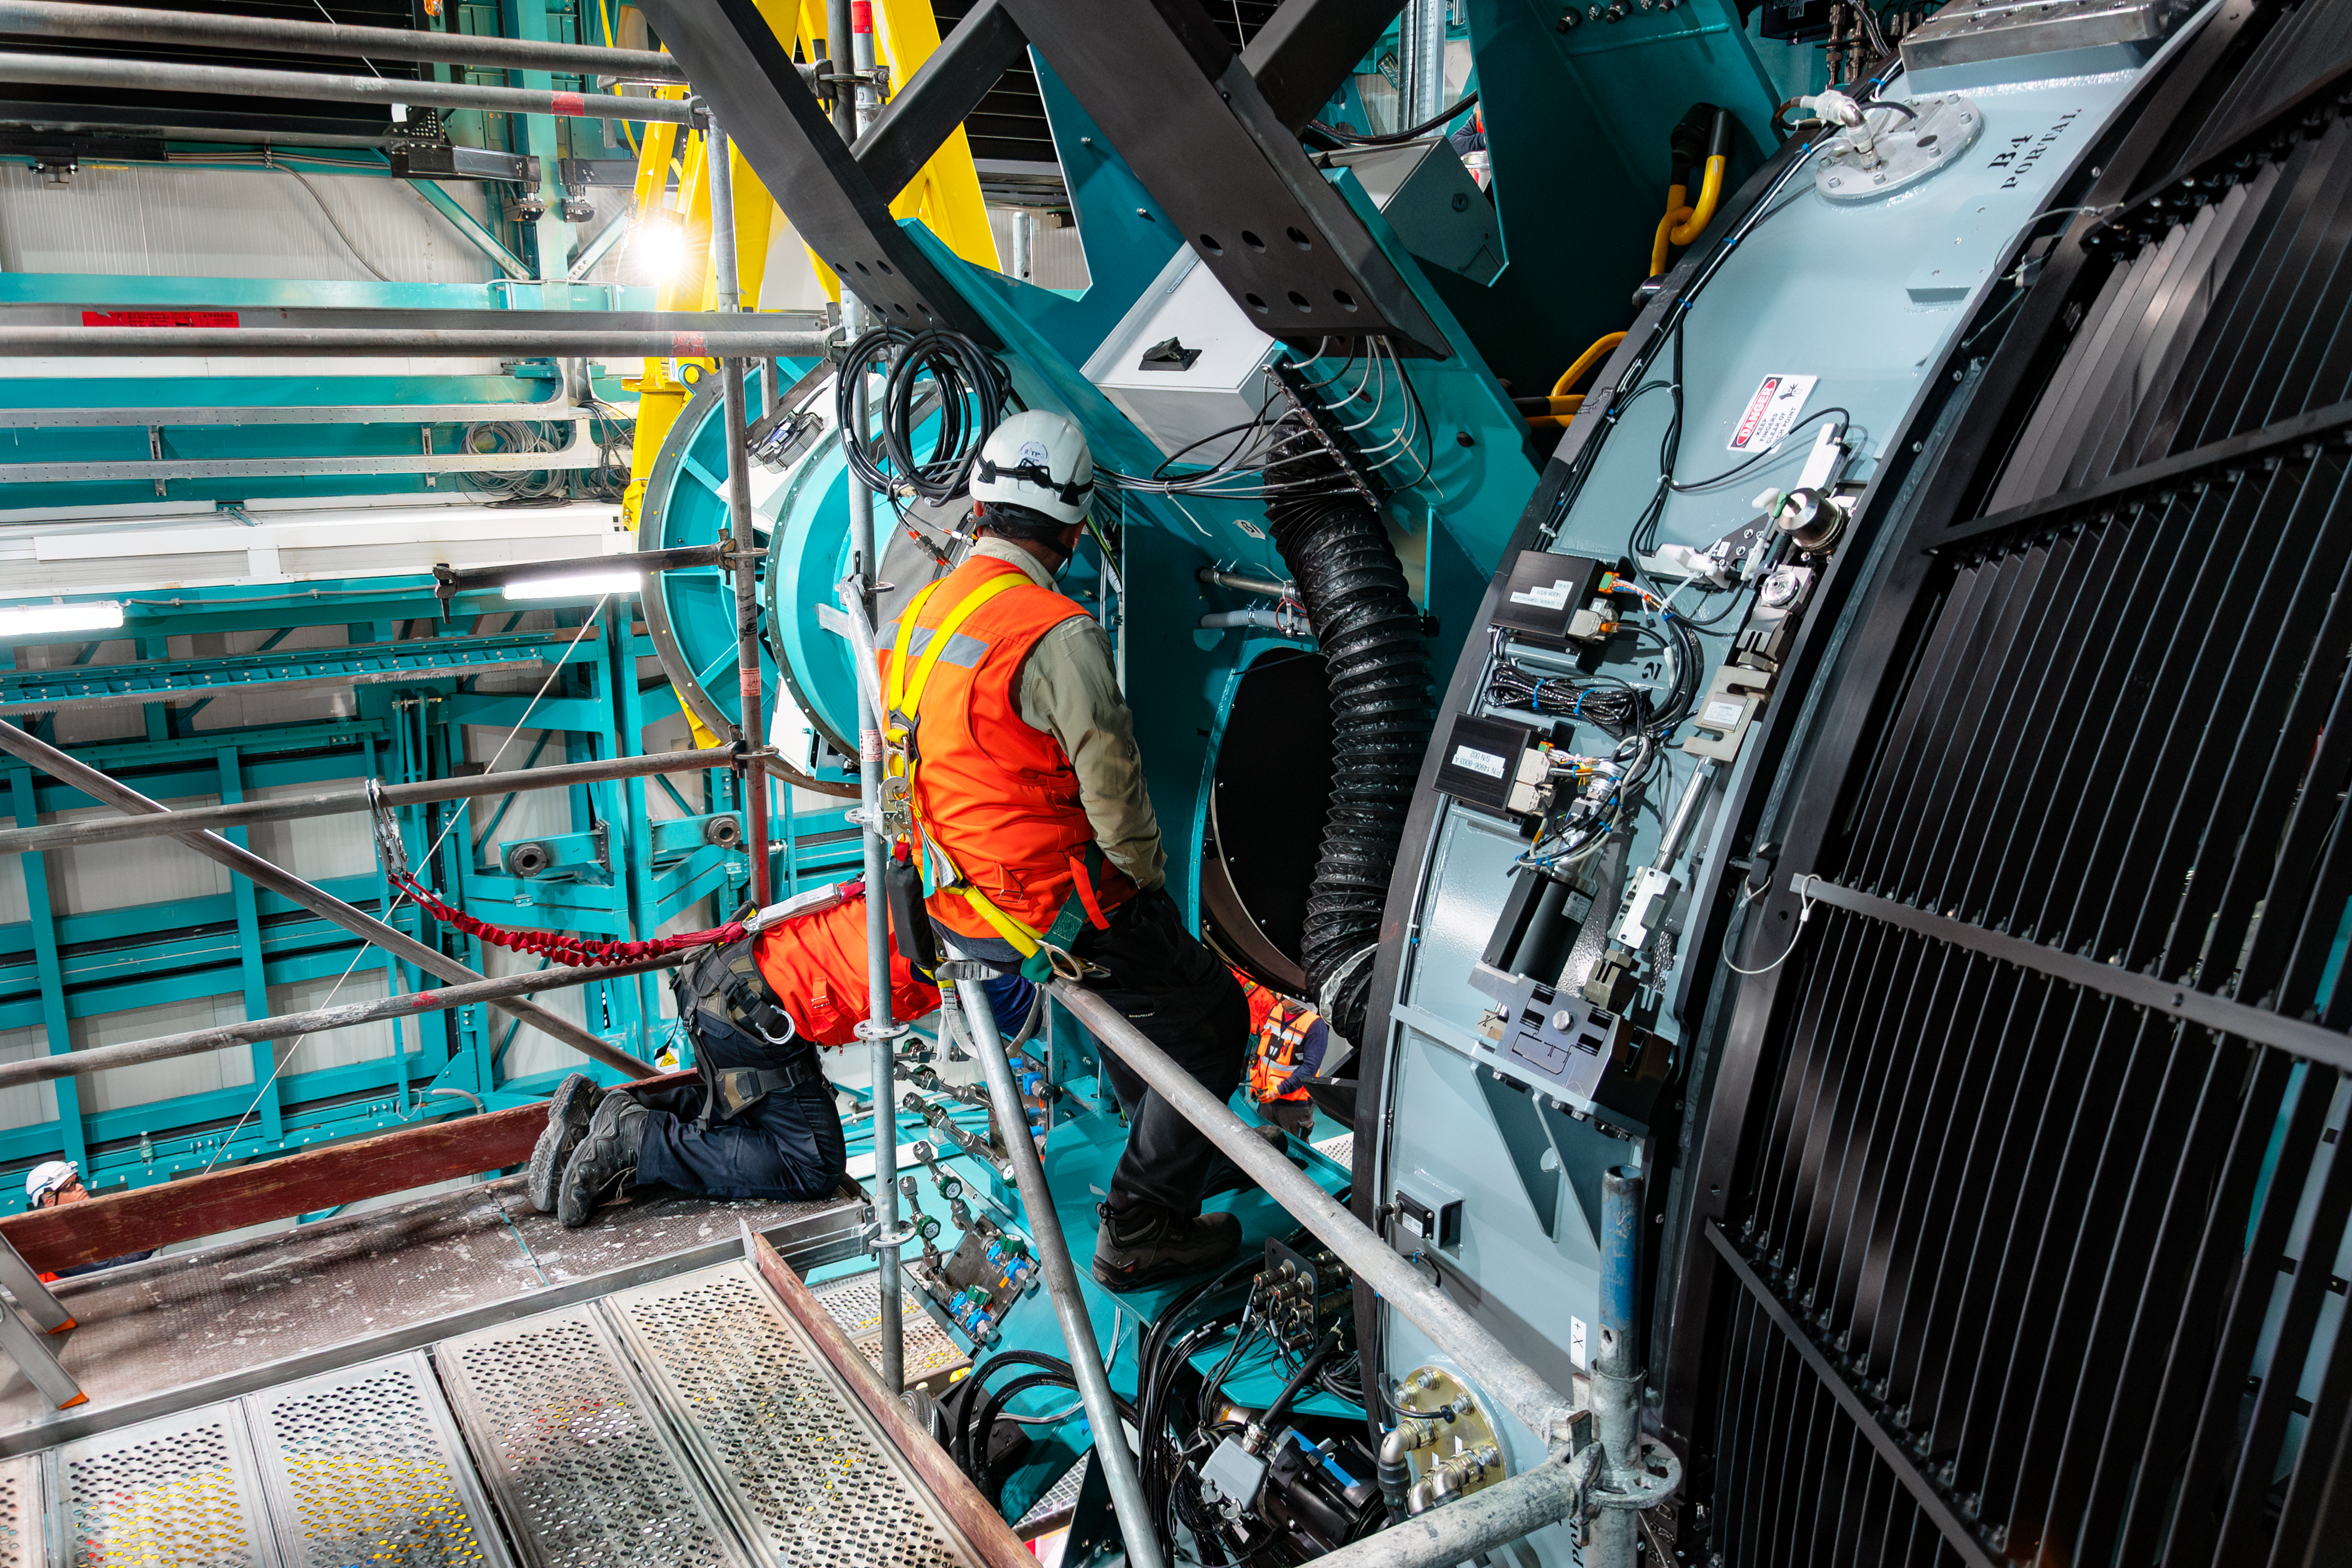

LSST Camera Installed at Rubin Observatory

The LSST Camera was installed on the Simonyi Survey Telescope at NSF–DOE Vera C. Rubin Observatory in March 2025.

Credit: RubinObs/NOIRLab/SLAC/NSF/DOE/AURA/B. Quint